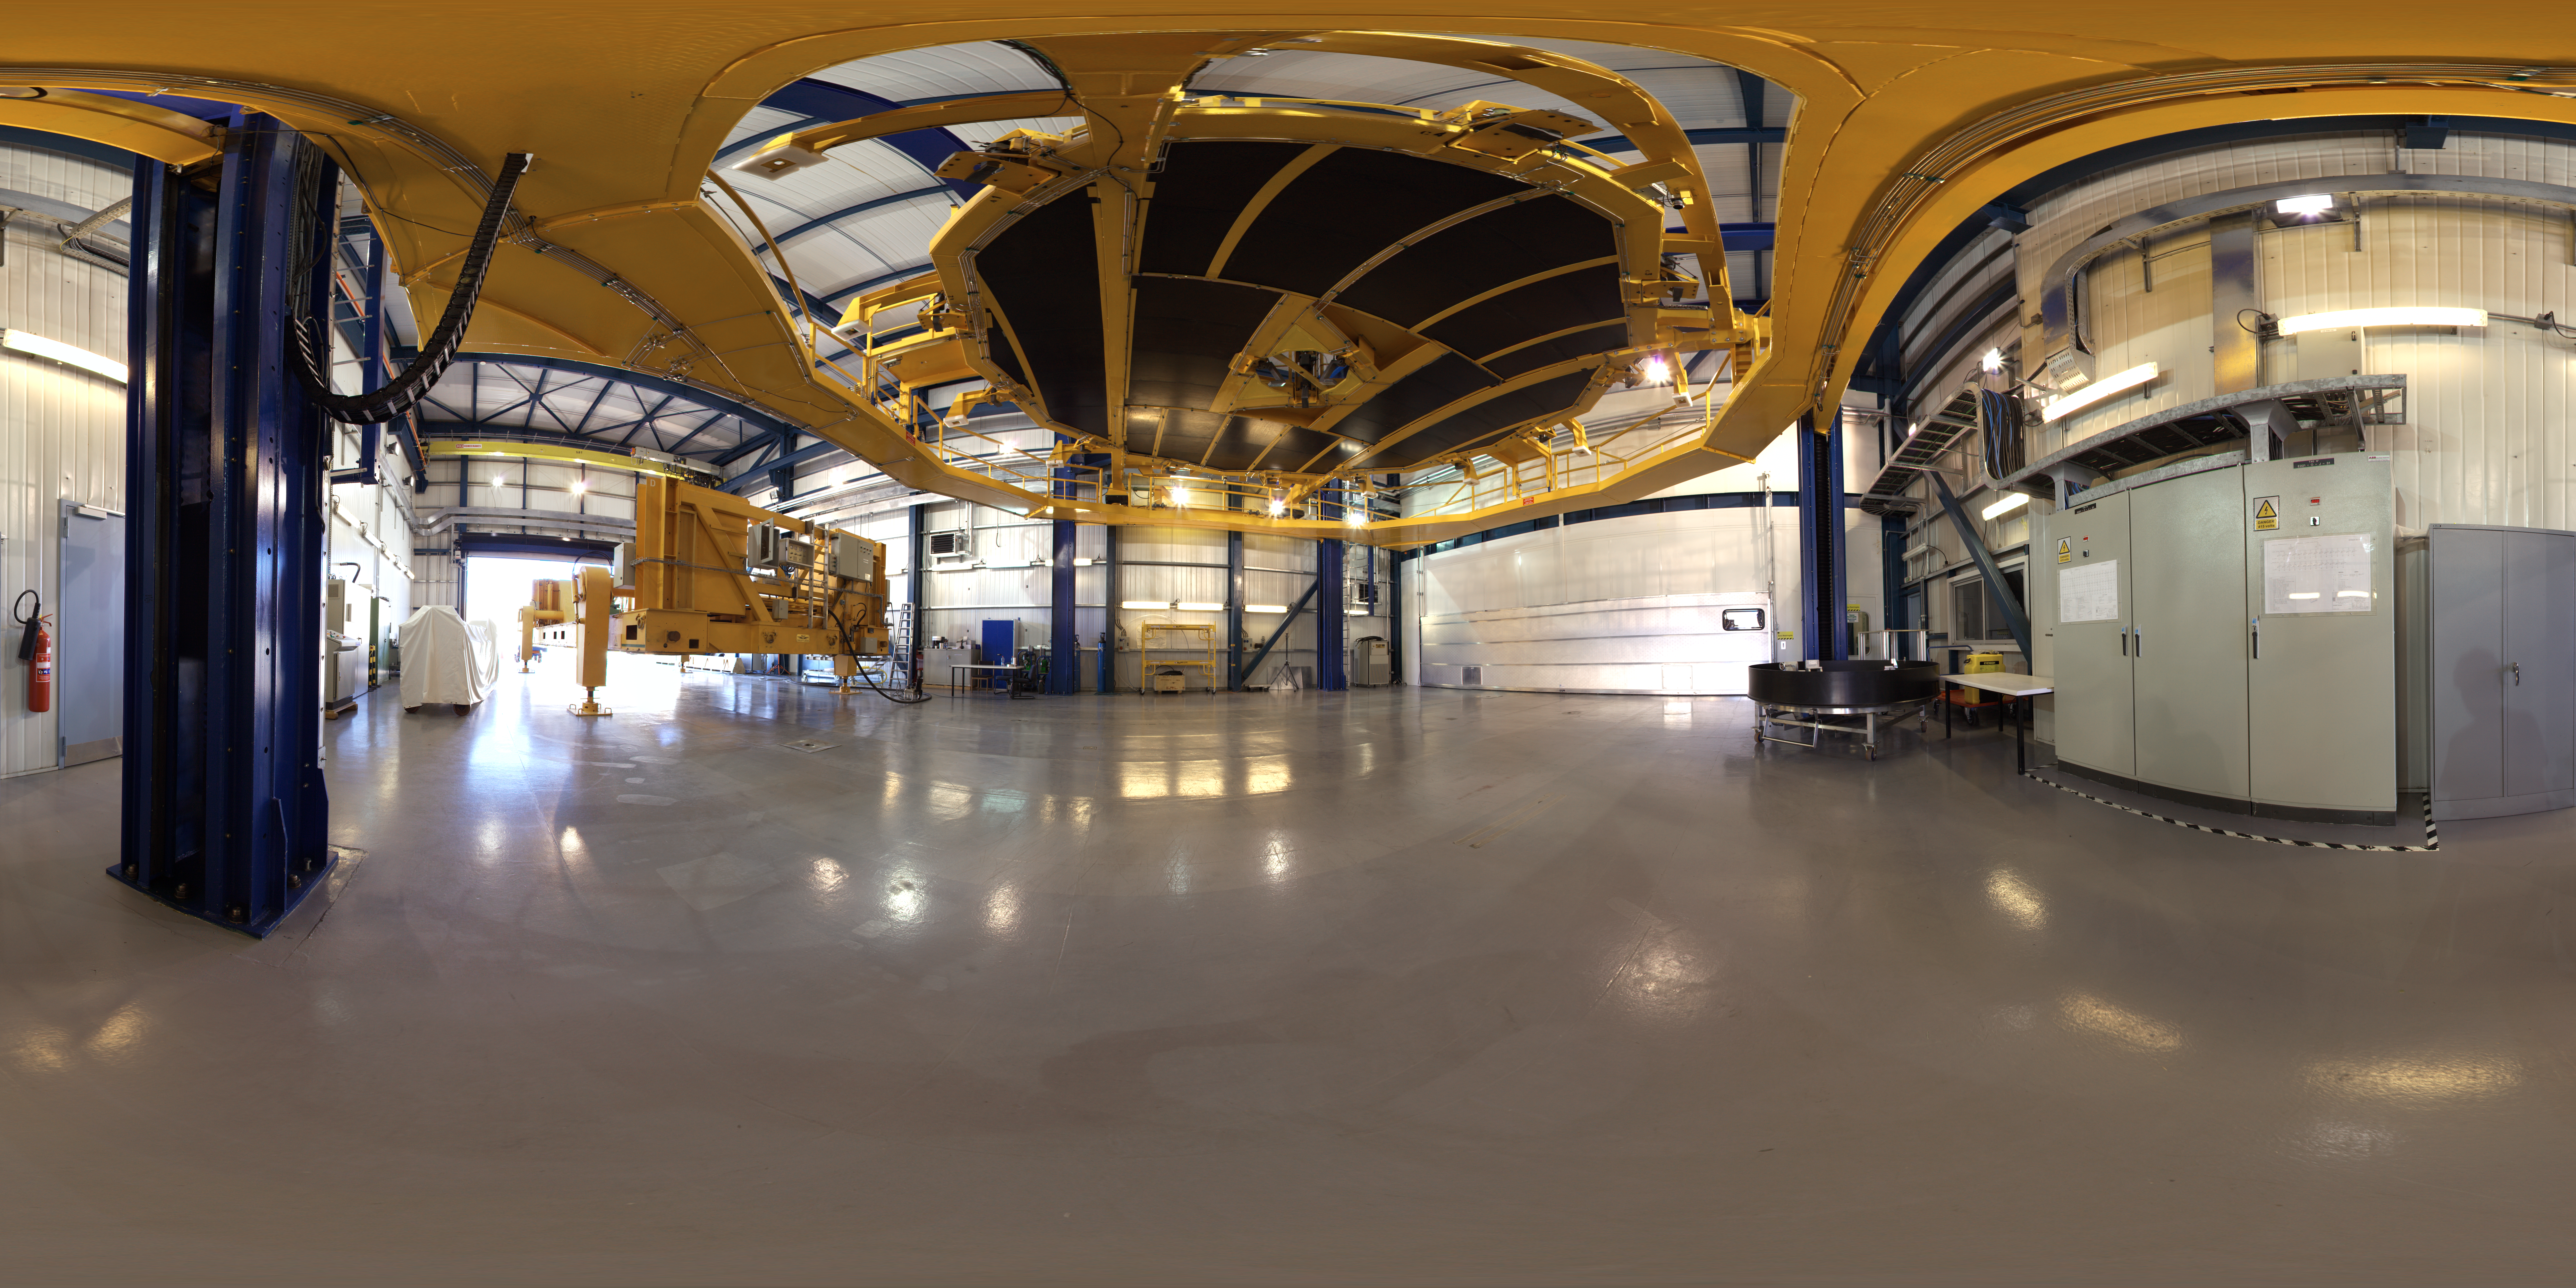

Mirror handling platform

A 360 degree panorama of the Mirror Maintenance Building (MMB) in Paranal Observatory. The MMB is the place where the recoating of the VLT's mirrors takes place. The platform in the centre is used to separate the main 8.2-metre mirror from its supporting cell before it goes into the clean room, where the chemical washing and the recoating itself take place. Each 8.2-metre primary mirror weighs 23 tonnes.

Credit: ESO